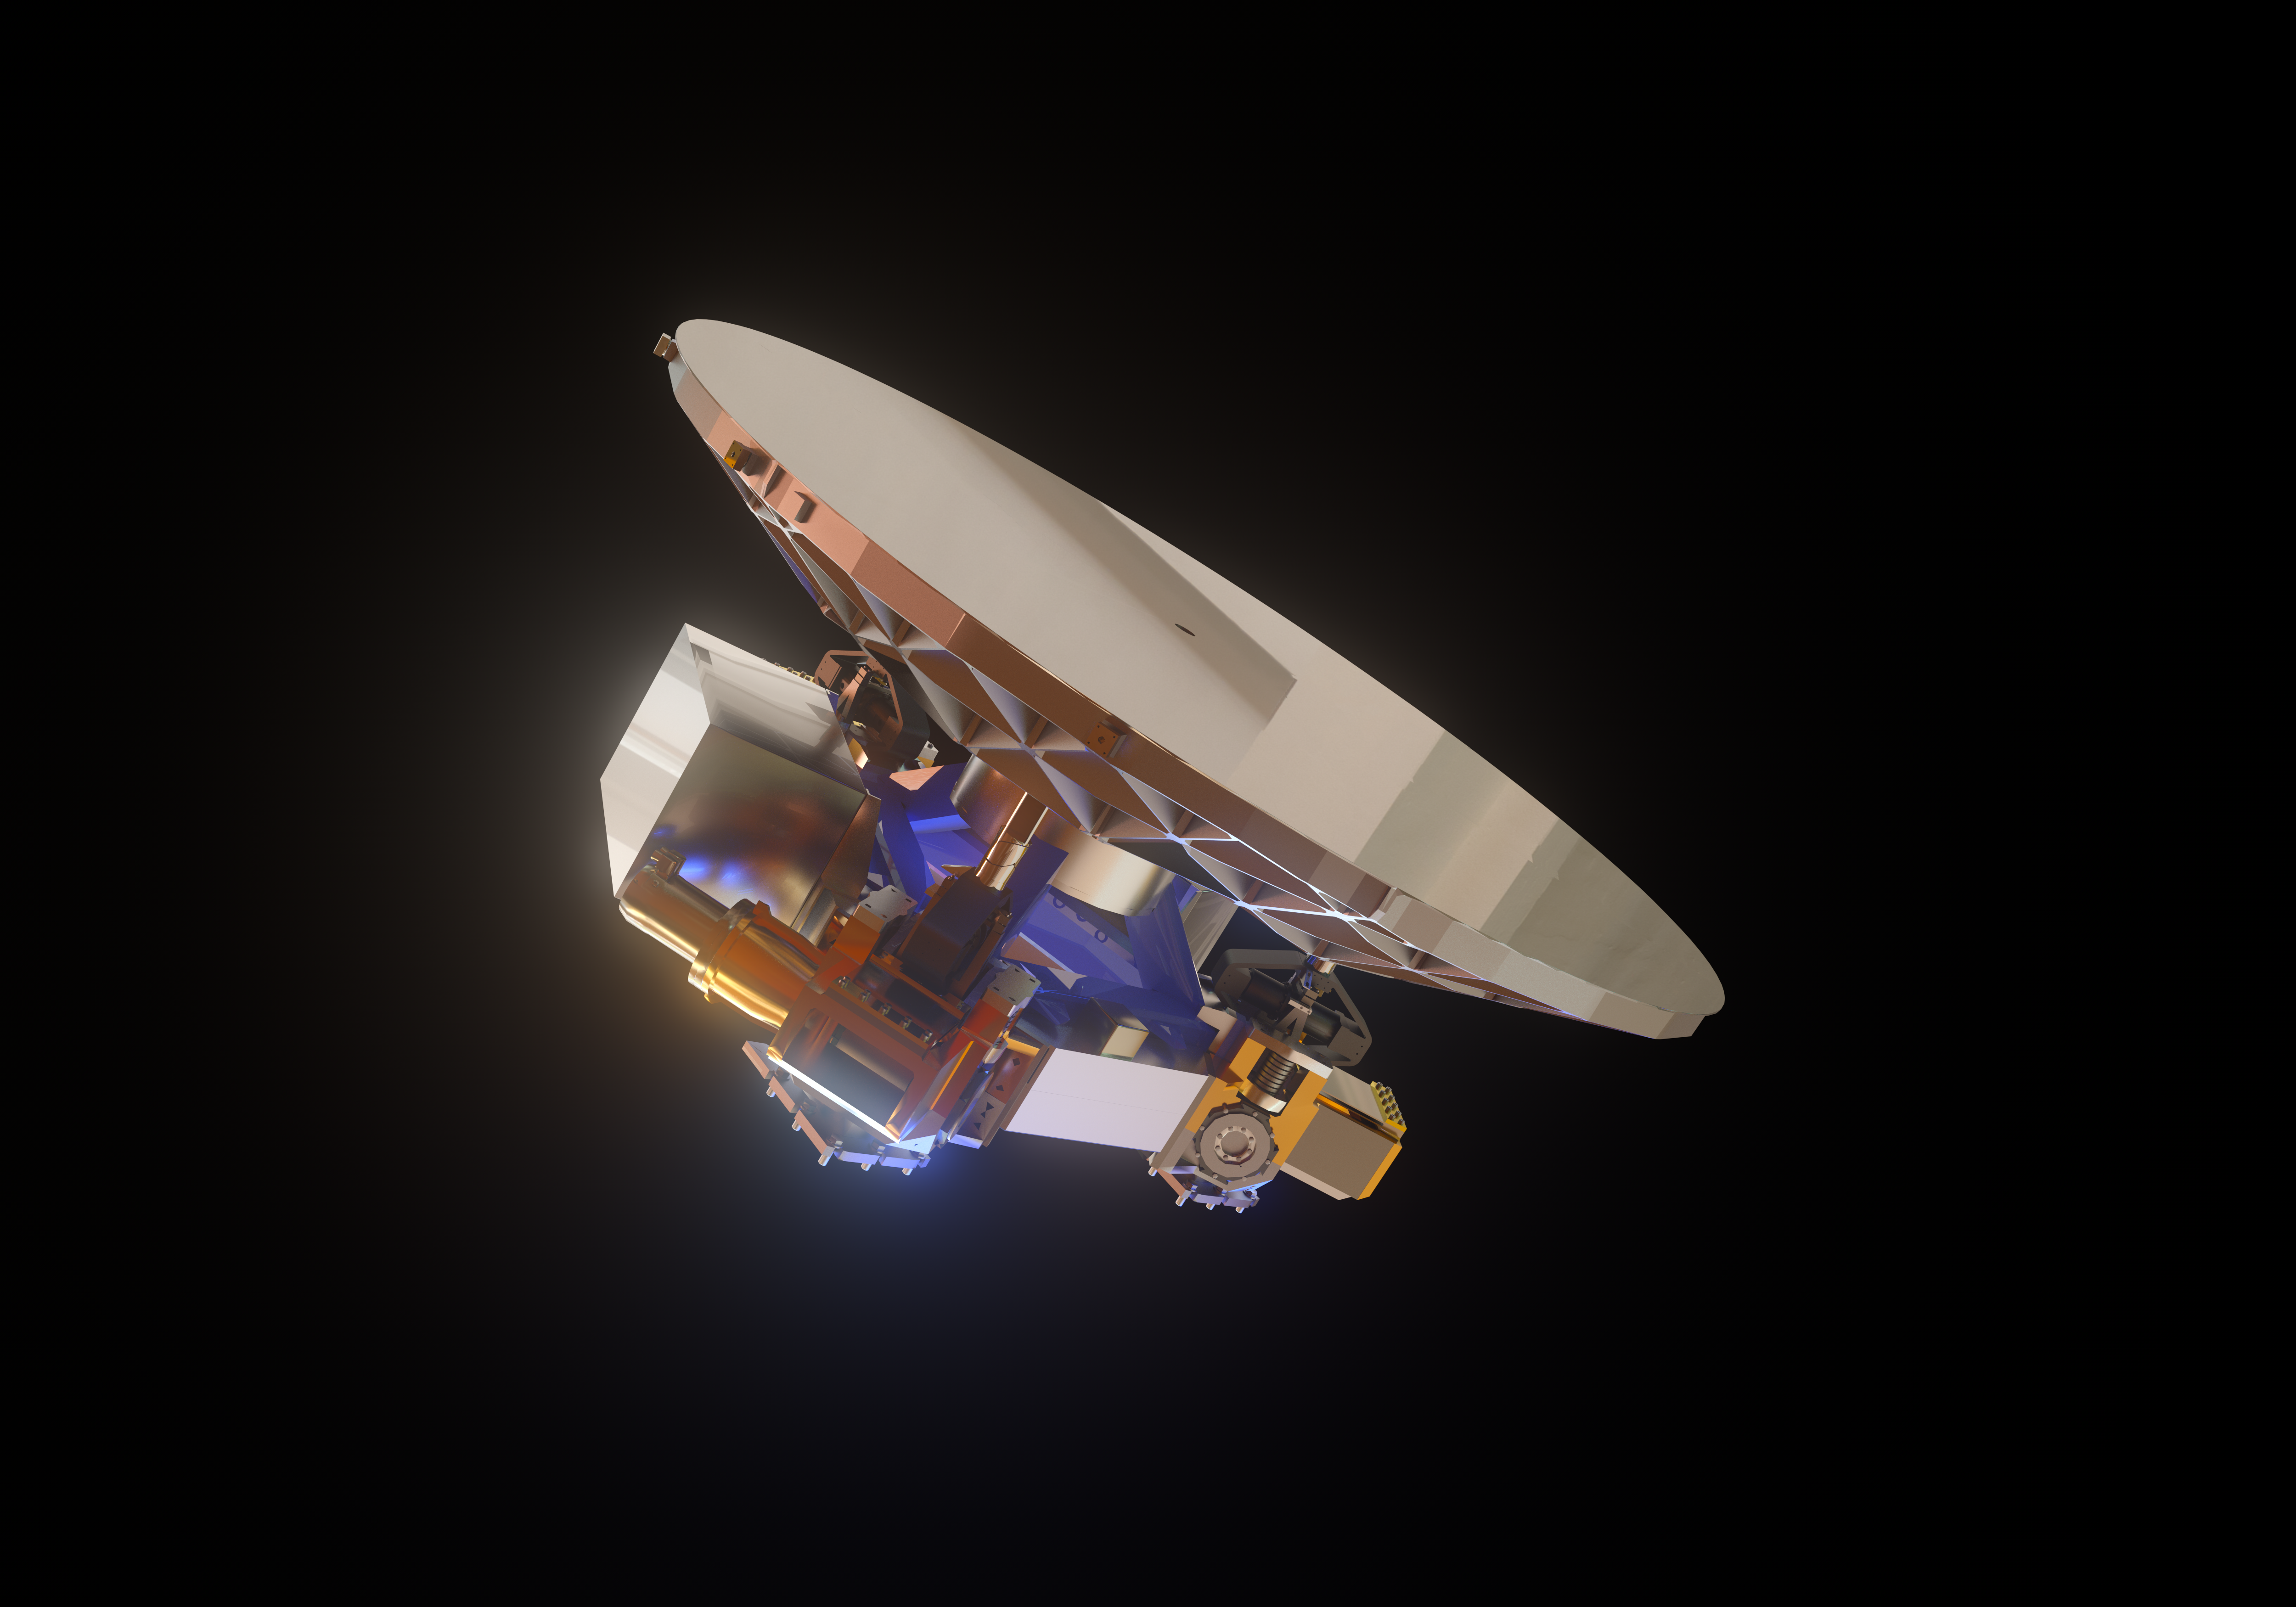

ELT M5 mirror (artist's impression)

The Extremely Large Telescope (ELT) will contain a total of five mirrors, the smallest of them being M5 — seen in this image.

Despite being the smallest mirror in the ELT, measuring 2.7 by 2.2 metres, it will be the largest tip-tilt mirror in the world.

Credit: ESO